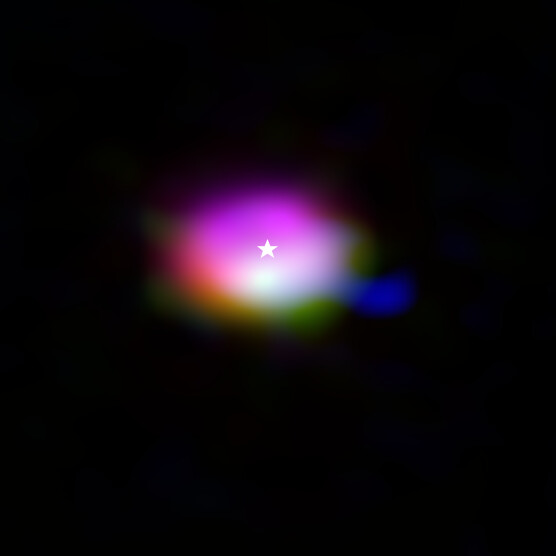

Molecules in the disc around the star IRS 48 (composite)

This composite image from the Atacama Large Millimeter/submillimeter Array (ALMA) shows where various gas molecules were found in the disc around the IRS 48 star, also known as Oph-IRS 48. The disc contains a cashew-nut-shaped region in its southern part, which traps millimetre-sized dust grains that can come together and grow into kilometre-sized objects like comets, asteroids and potentially even planets. Recent observations spotted several complex organic molecules in this region, including formaldehyde (orange), methanol (green) and dimethyl ether (blue), the last being the largest molecule found in a planet-forming disc to date. The emission signaling the presence of these molecules is clearly stronger in the disc’s dust trap, while carbon monoxide gas (purple) is present in the entire gas disc. The location of the central star is marked with a star.

Credit: ALMA (ESO/NAOJ/NRAO)/A. Pohl, van der Marel et al., Brunken et al